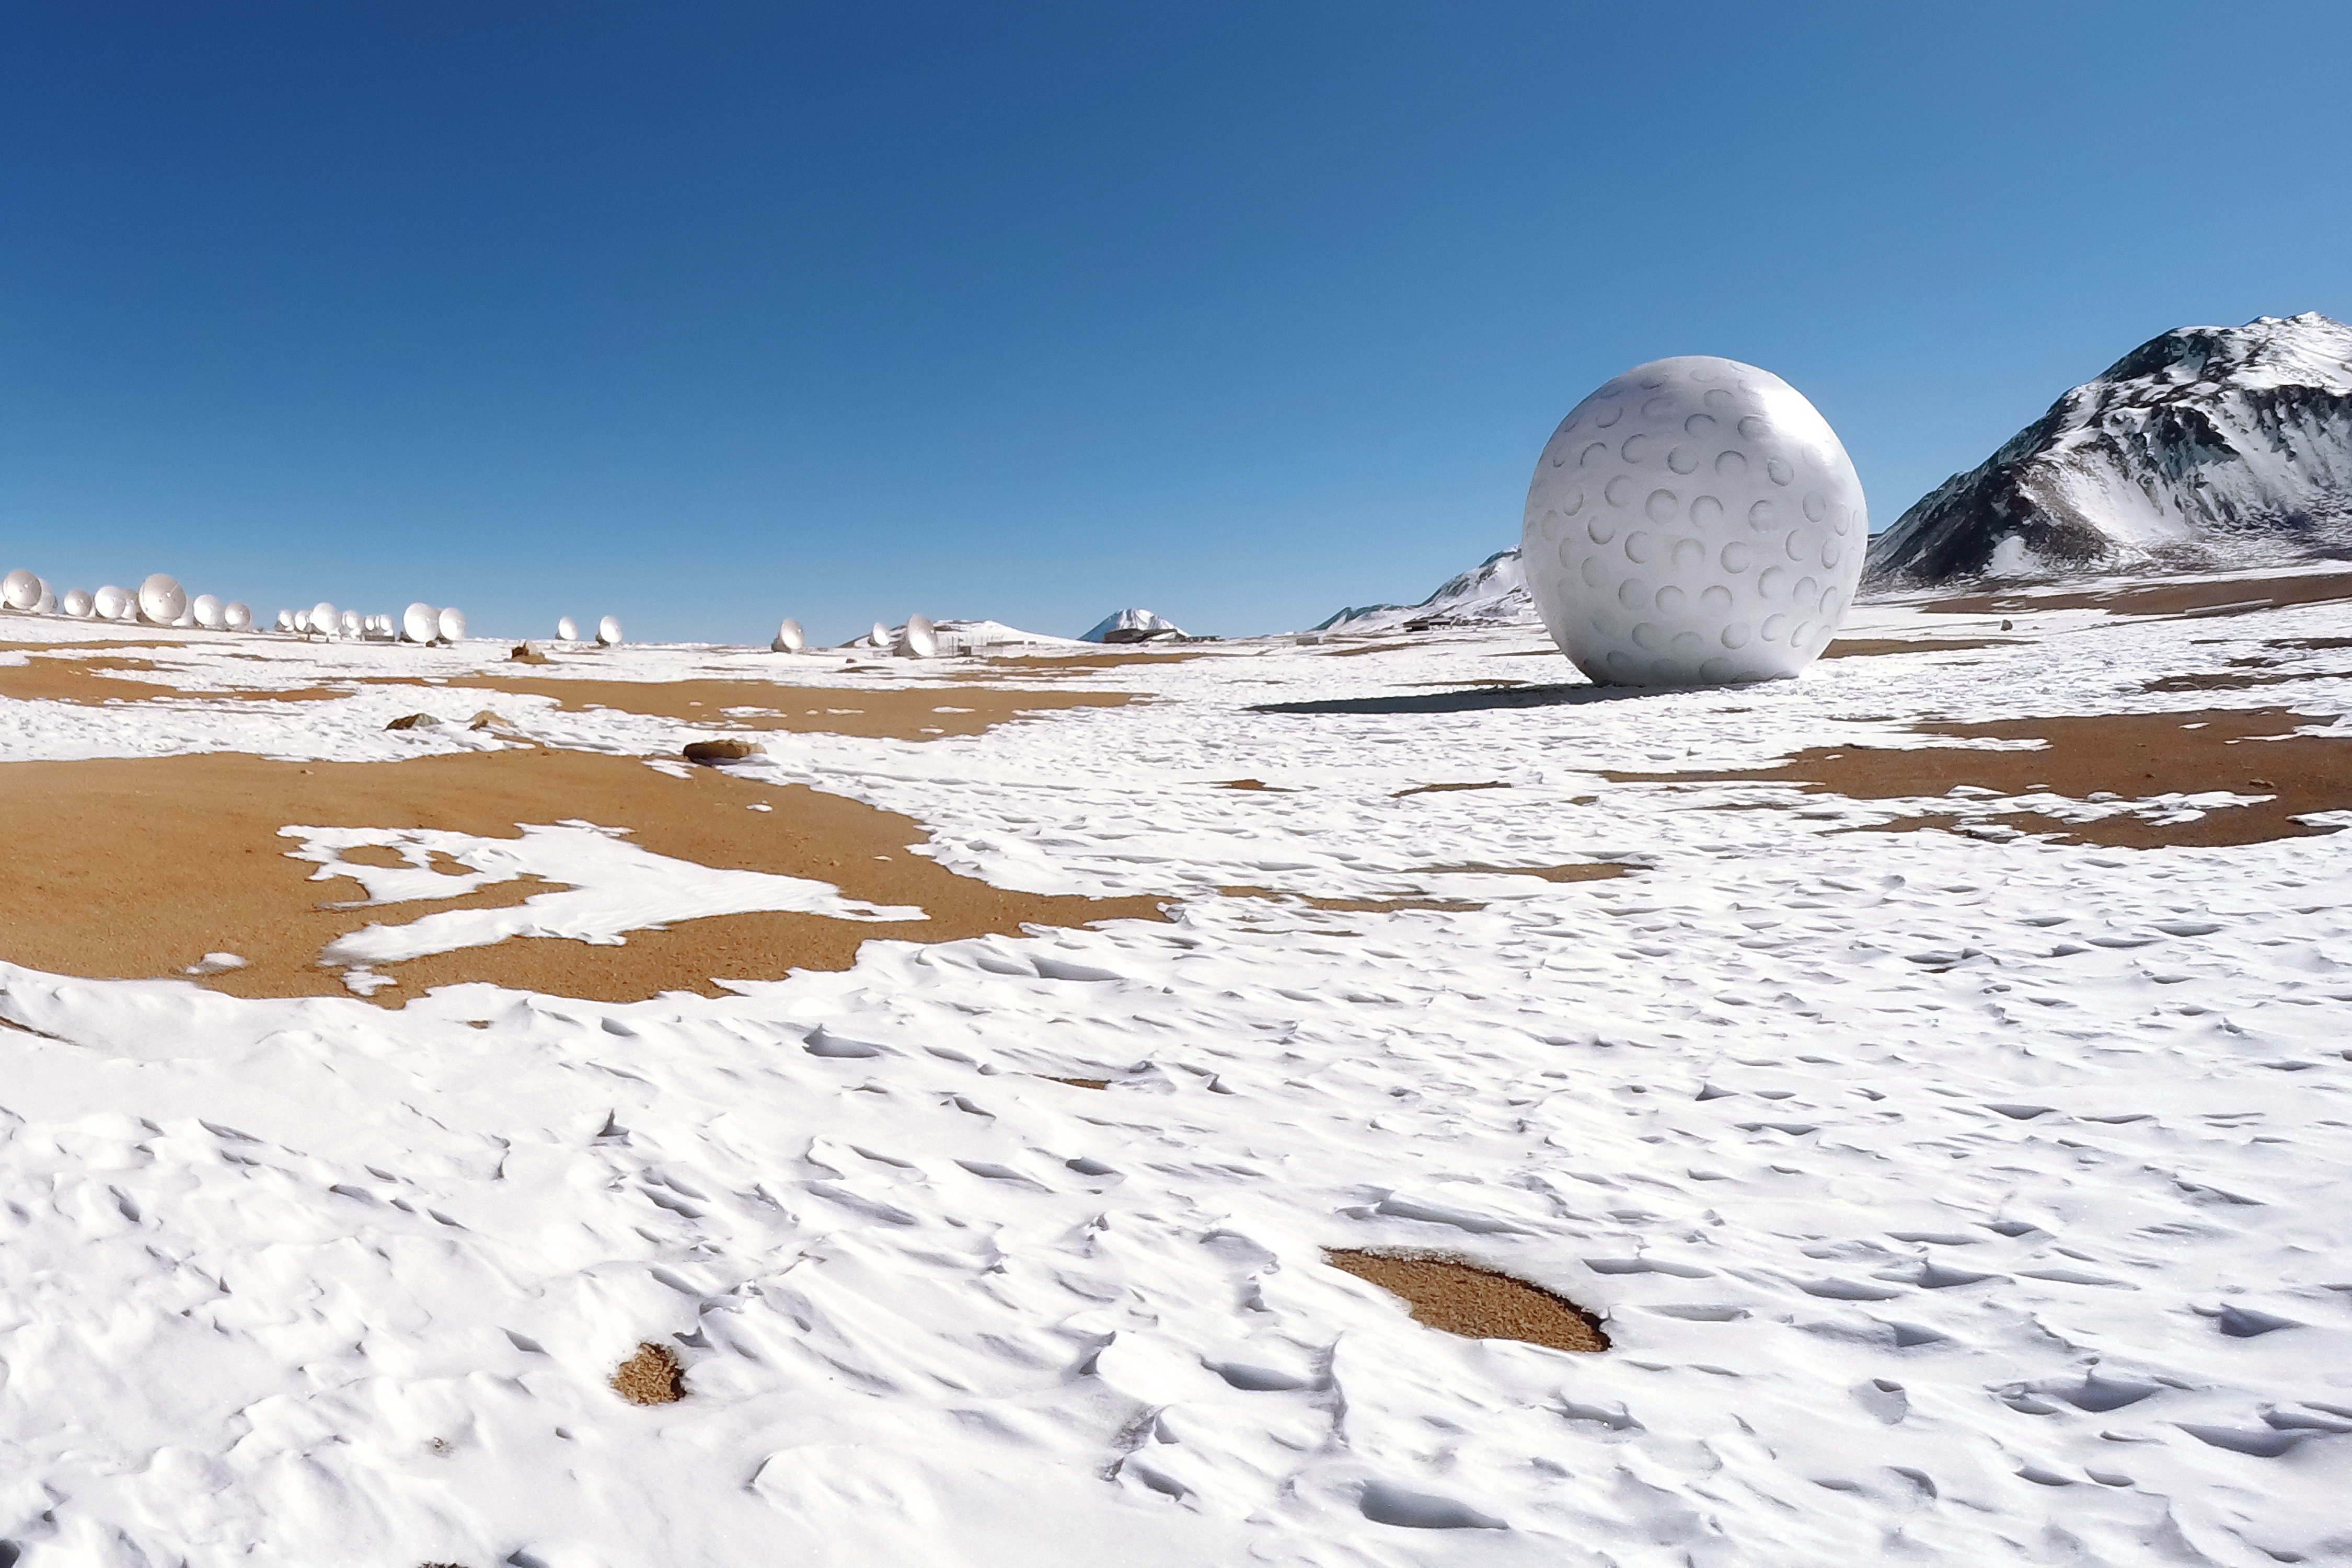

Art exhibit at ALMA

The ALMA Observatory is currently hosting its first art exhibit: a golf ball of enormous proportions that is on display alongside the antennas at an altitude of 5000 metres above sea level on the Chajnantor Plateau. This inflatable work of art is part of a travelling project named Mixed Game (Juego Mixto) by Dagmara Wyskiel, a Polish artist.

Credit: ALMA (ESO/NAOJ/NRAO), Paulo Araya